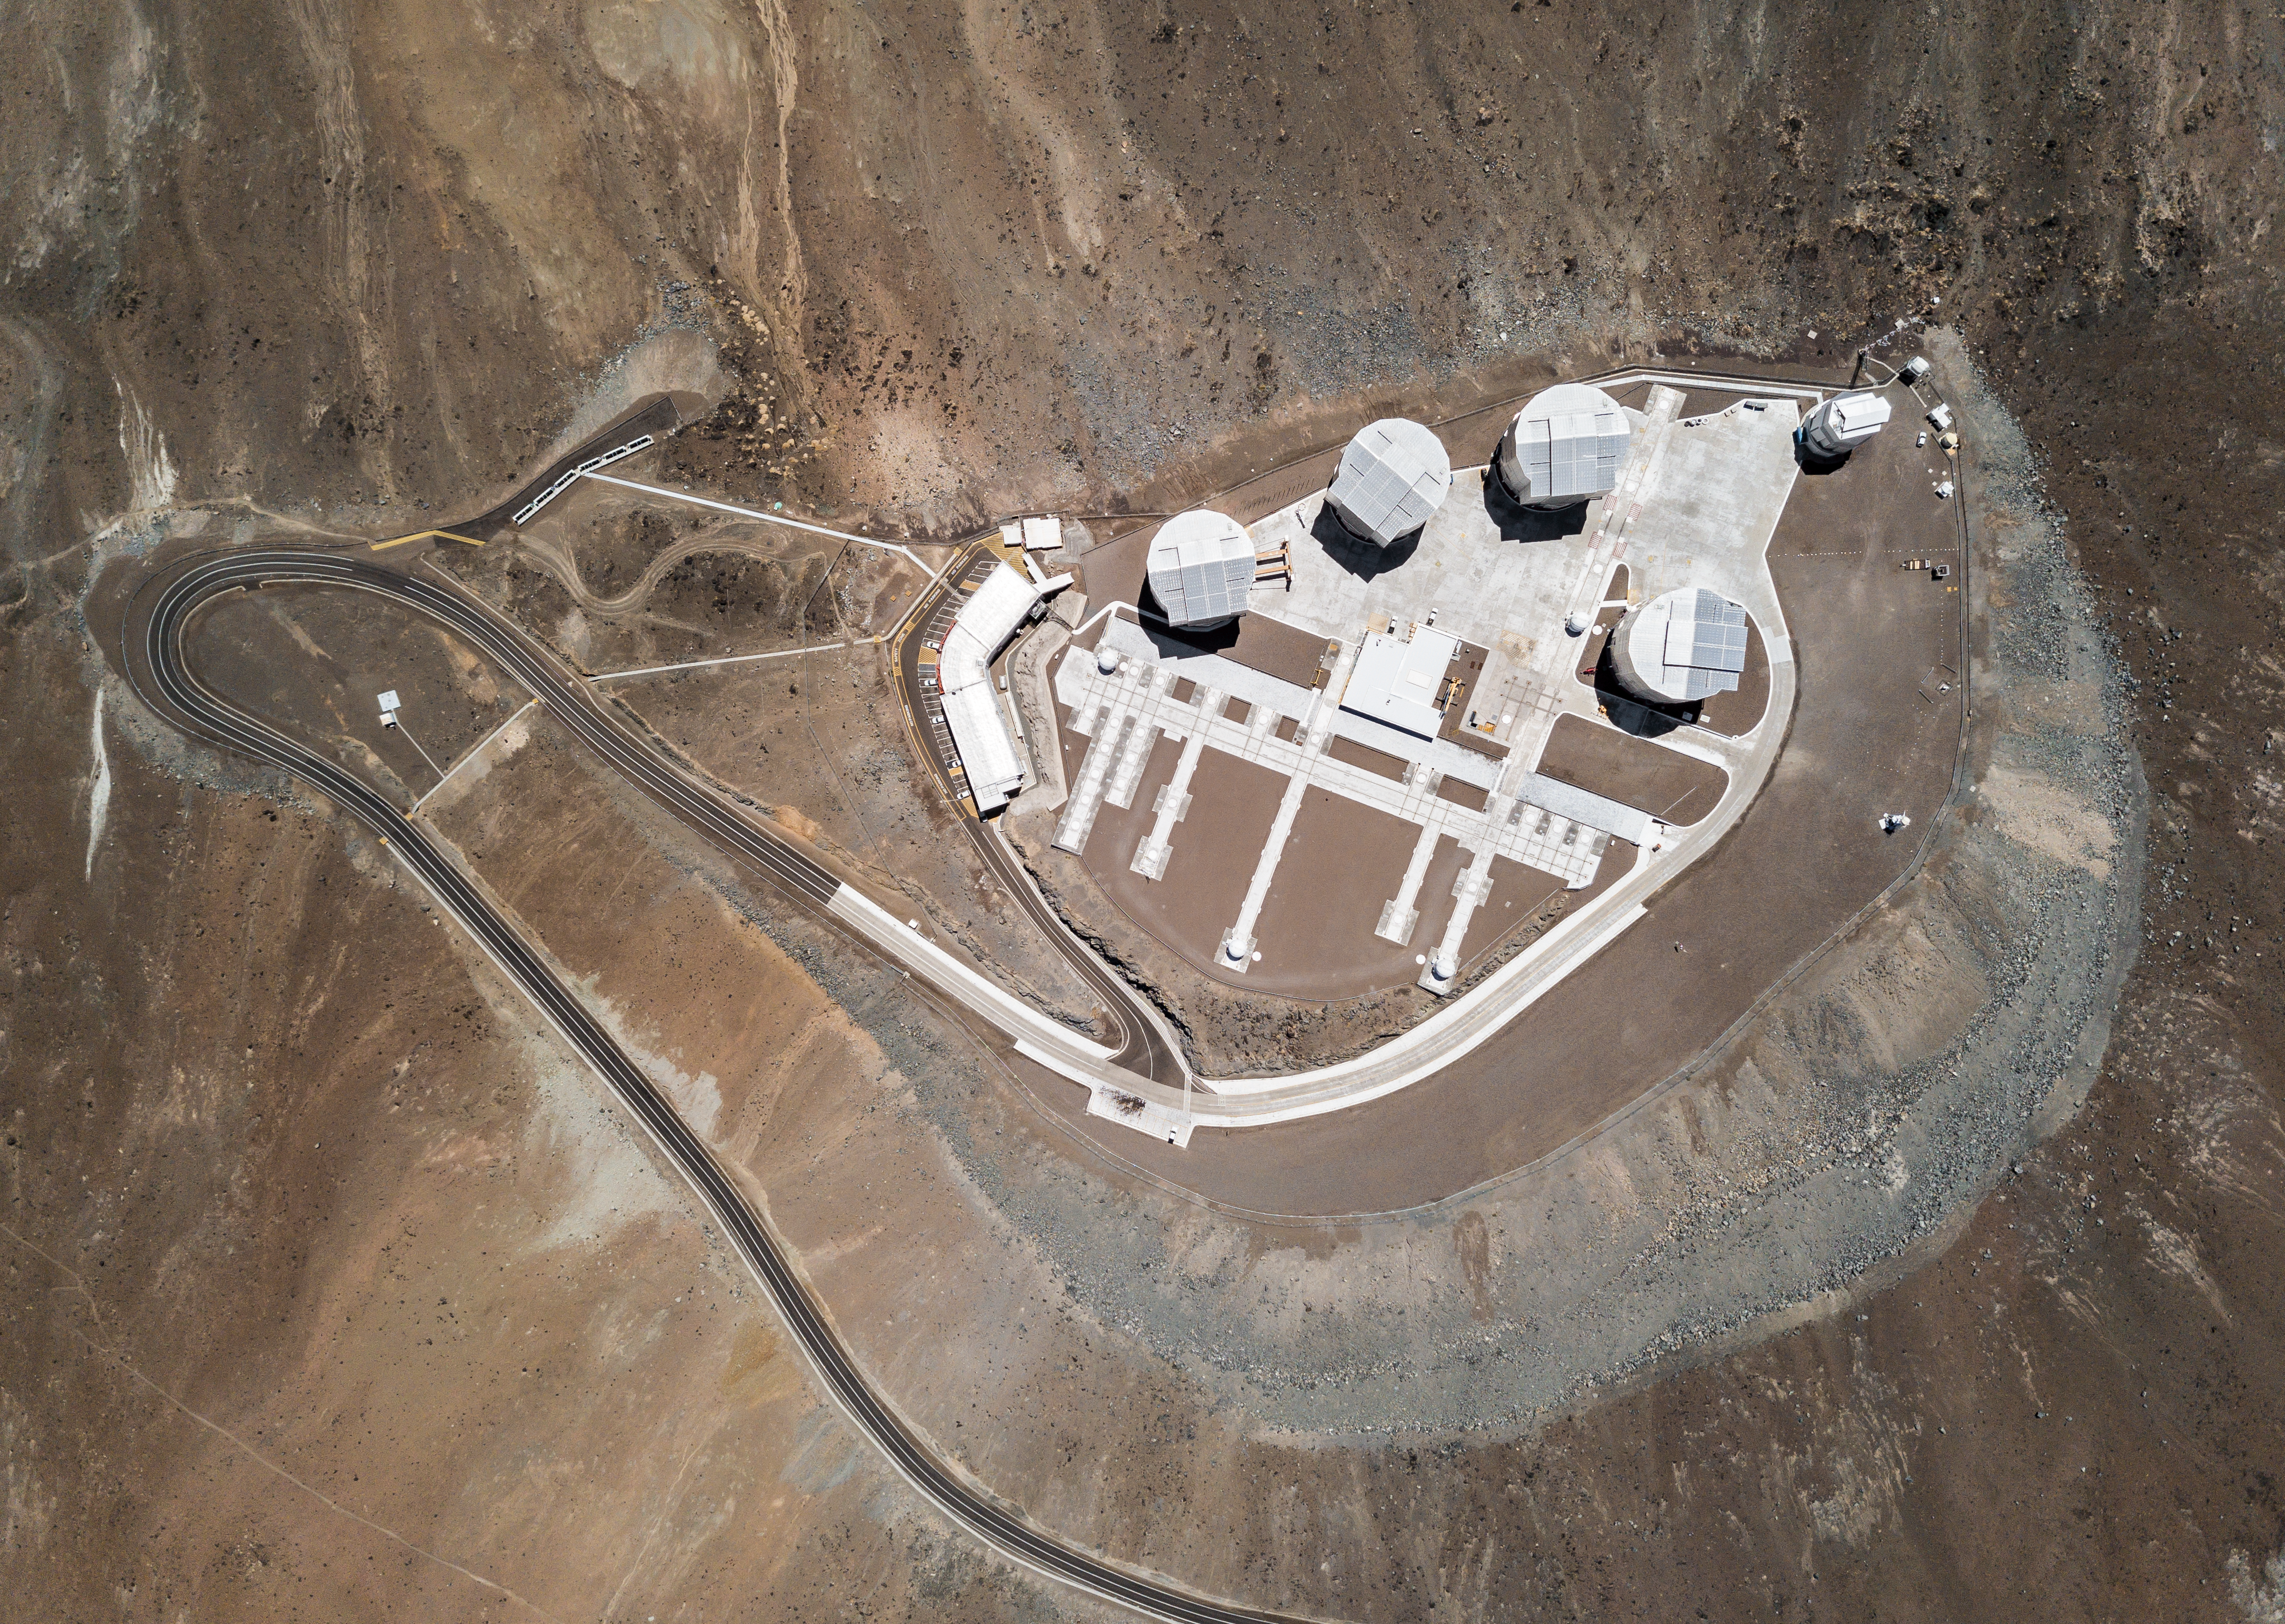

The VLT from above

The Very Large Telescope (VLT) is the workhorse for European ground-based astronomy. Standing on top of Cerro Paranal, this set of telescopes has been operating since 1998.

This drone view shows us the full extent of this powerful machine that allows us to unravel some of the fascinating mysteries of the Universe.

Credit: G. Hüdepohl (atacamaphoto.com)/ESO